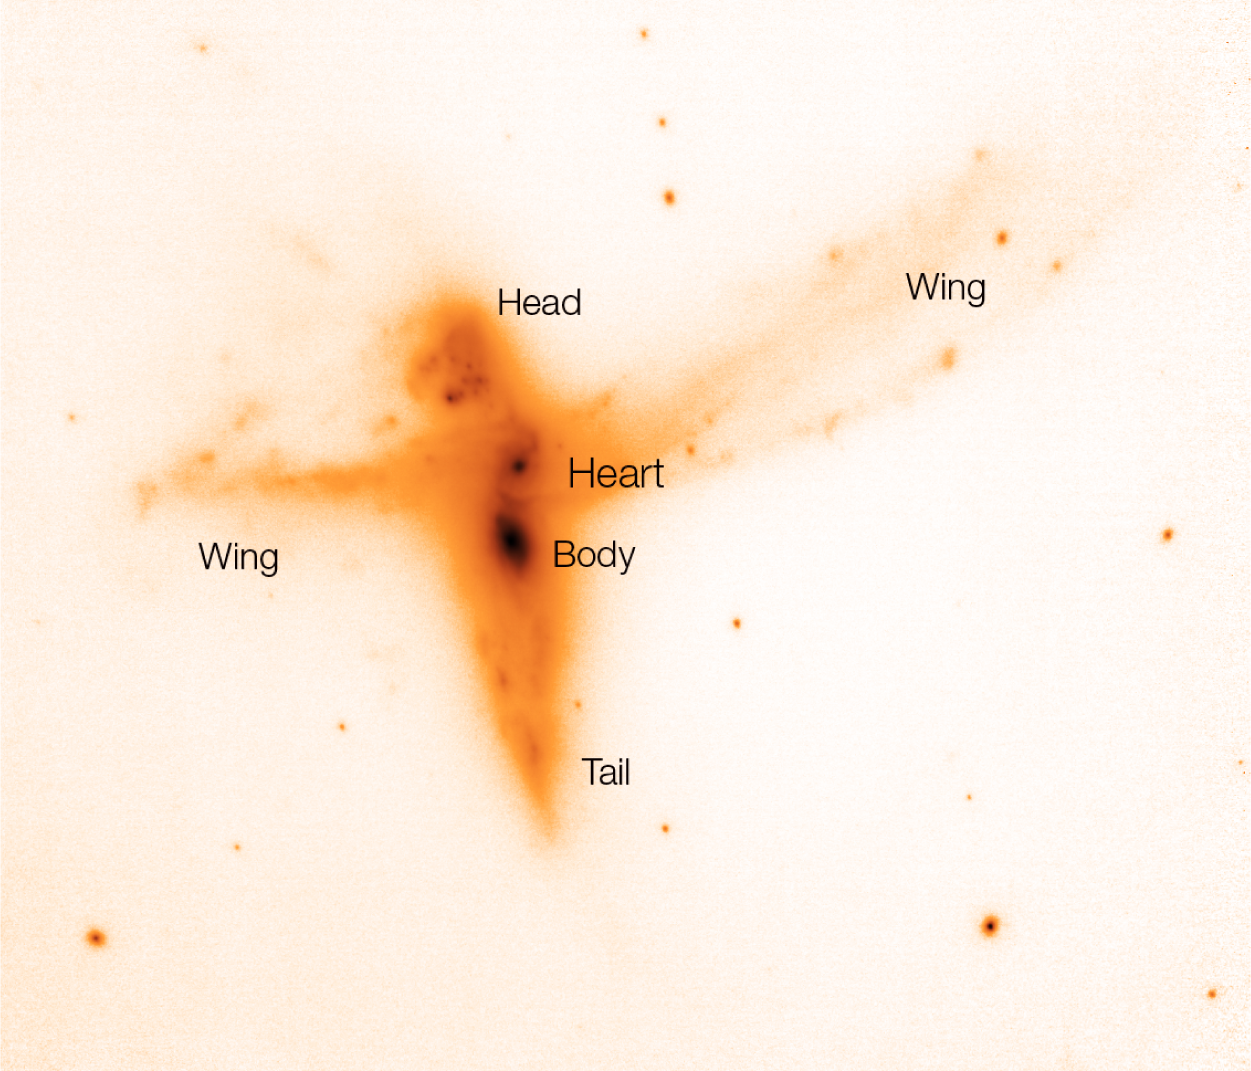

Anatomy of a bird

Image taken with the NACO instrument on ESO's Very Large Telescope in the K-band. Also indicated are the different parts of the 'Bird'. There is a barred spiral galaxy at the heart of the Bird, and a strongly disturbed massive galaxy just south of it, while the head of the Bird consists of an irregular galaxy with very active star formation. The wings span a region in space of about 100,000 light-years, as much as our own Milky Way. North is up and East is to the left. The image covers about 25 x 25 arcsec.

Credit: ESO